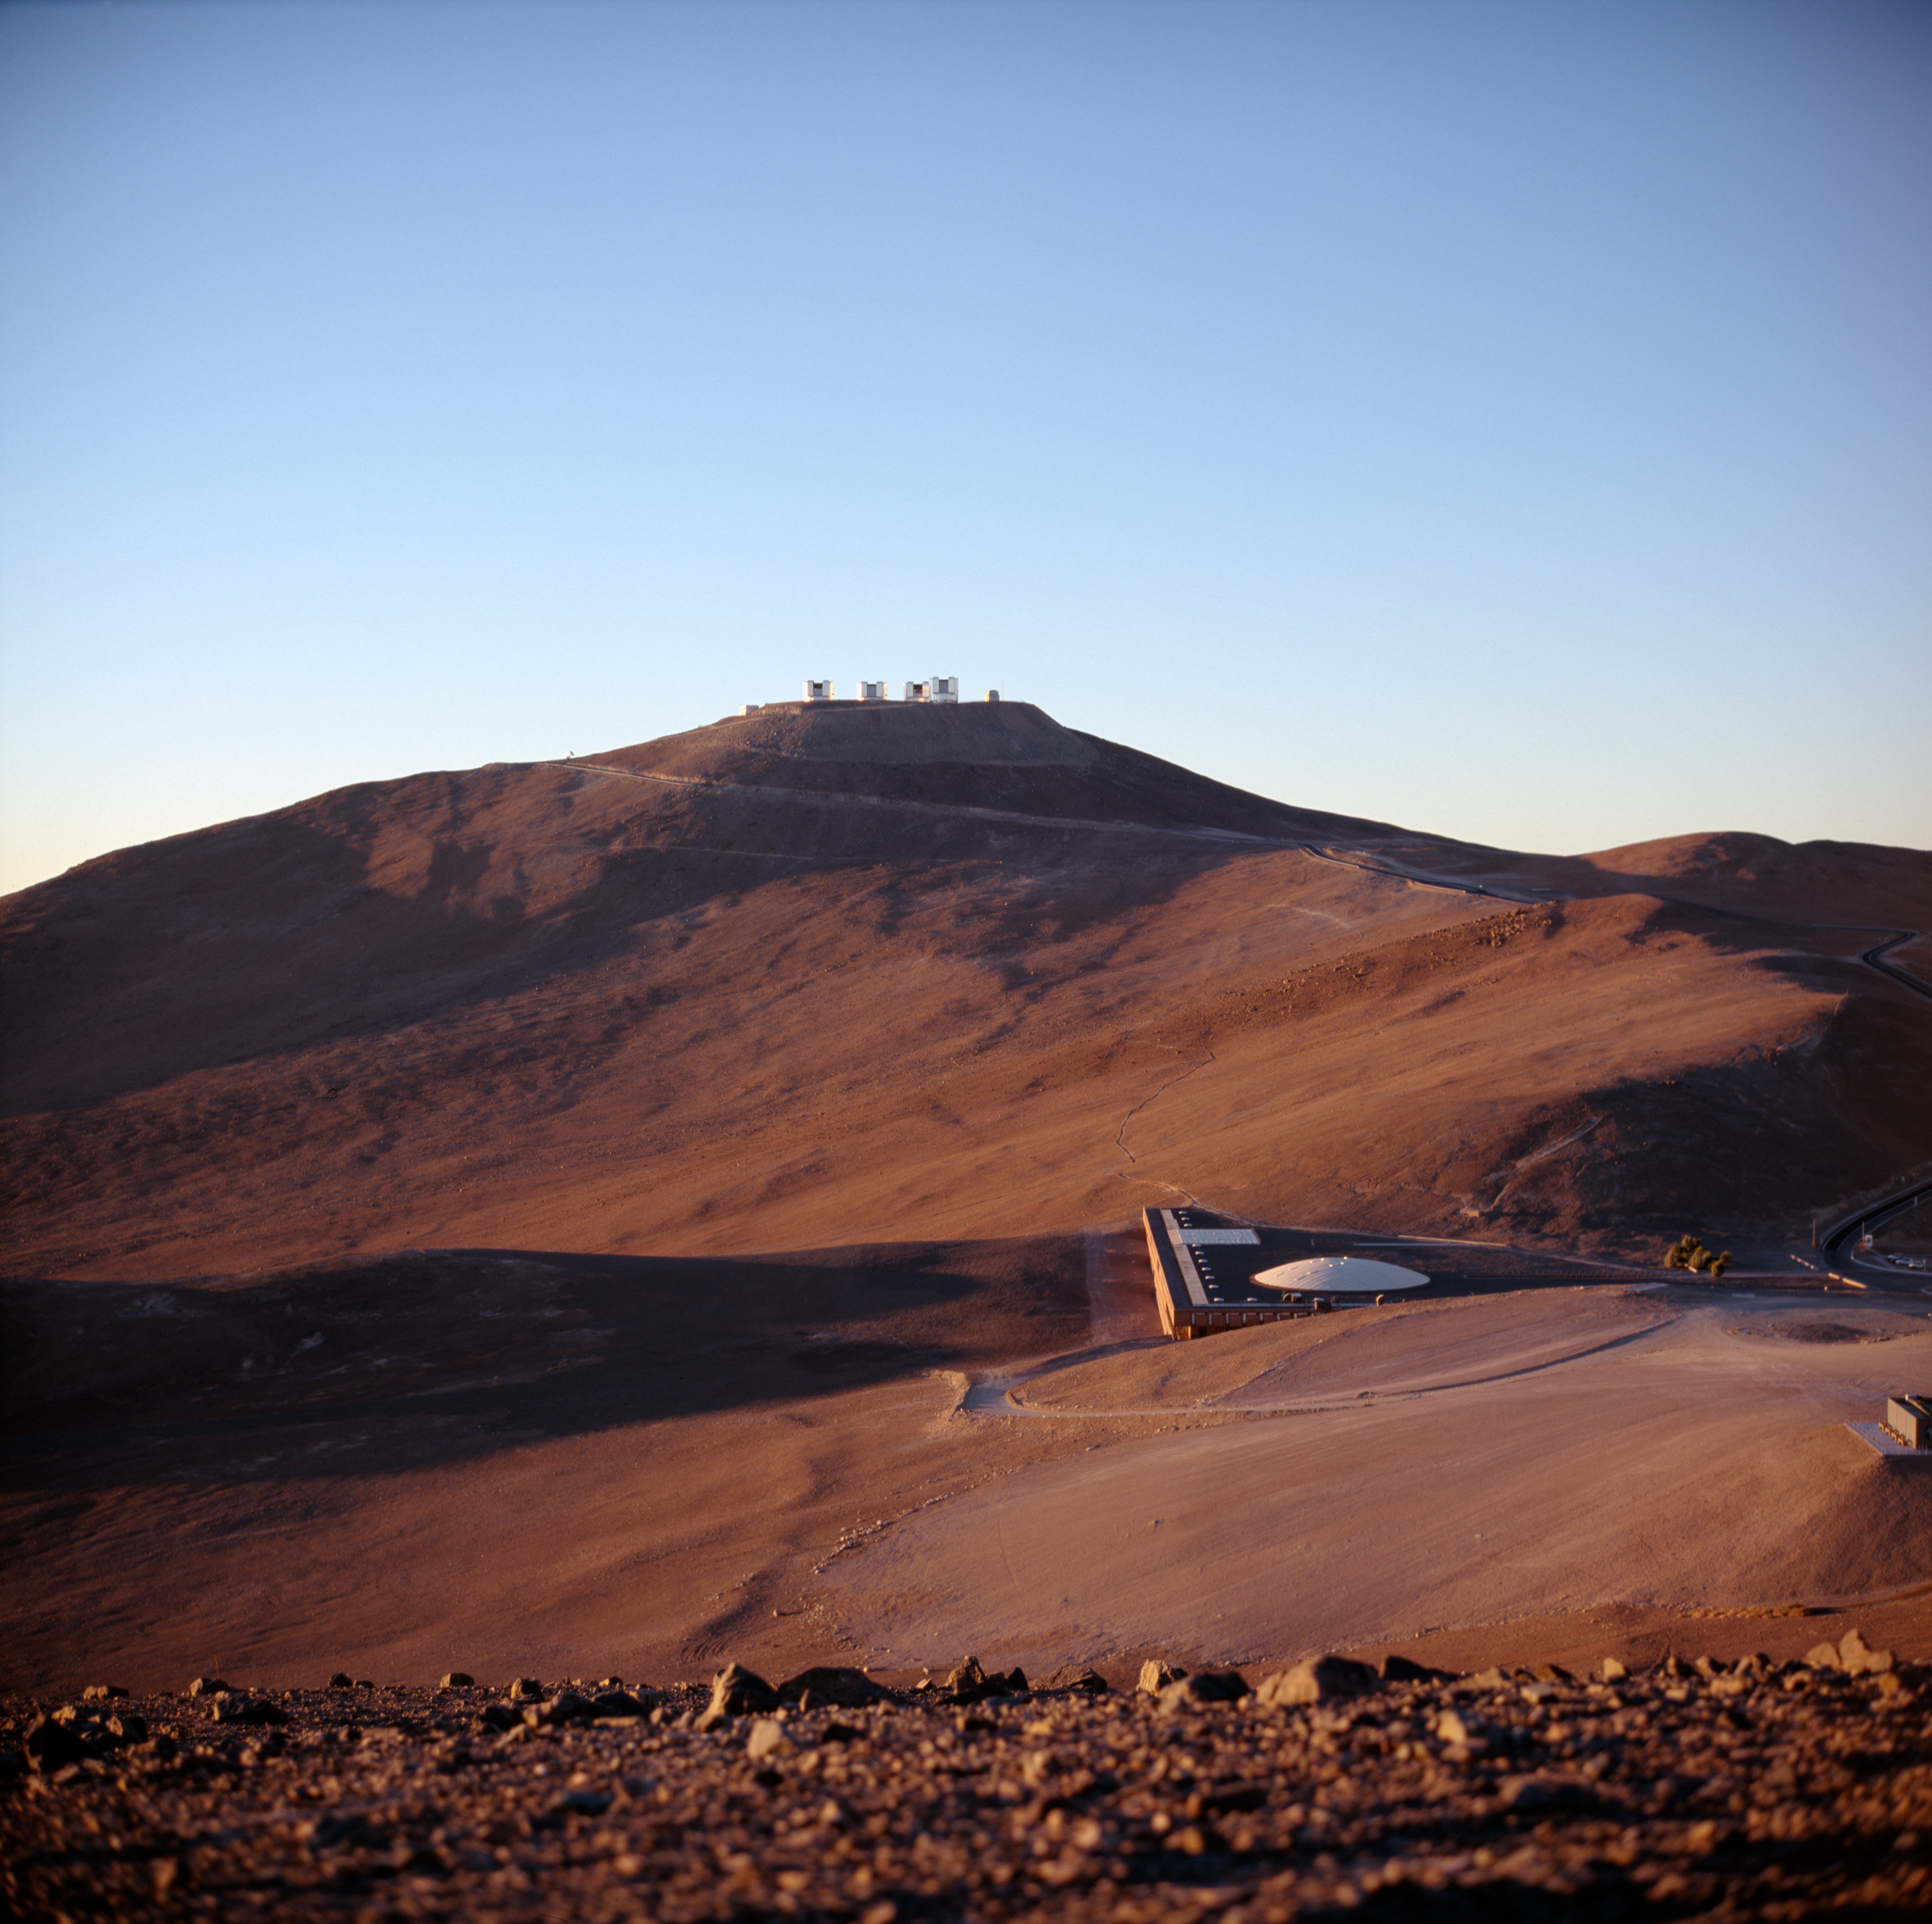

The Paranal Observatory

Evening view on the Paranal observatory. The VLT is visible in the back on the flat mountain top of Cerro Paranal. The Residencia nicely fits into the desert landscape, as it carries the same colours. This picture was obtained in 2004.

Credit: ESO